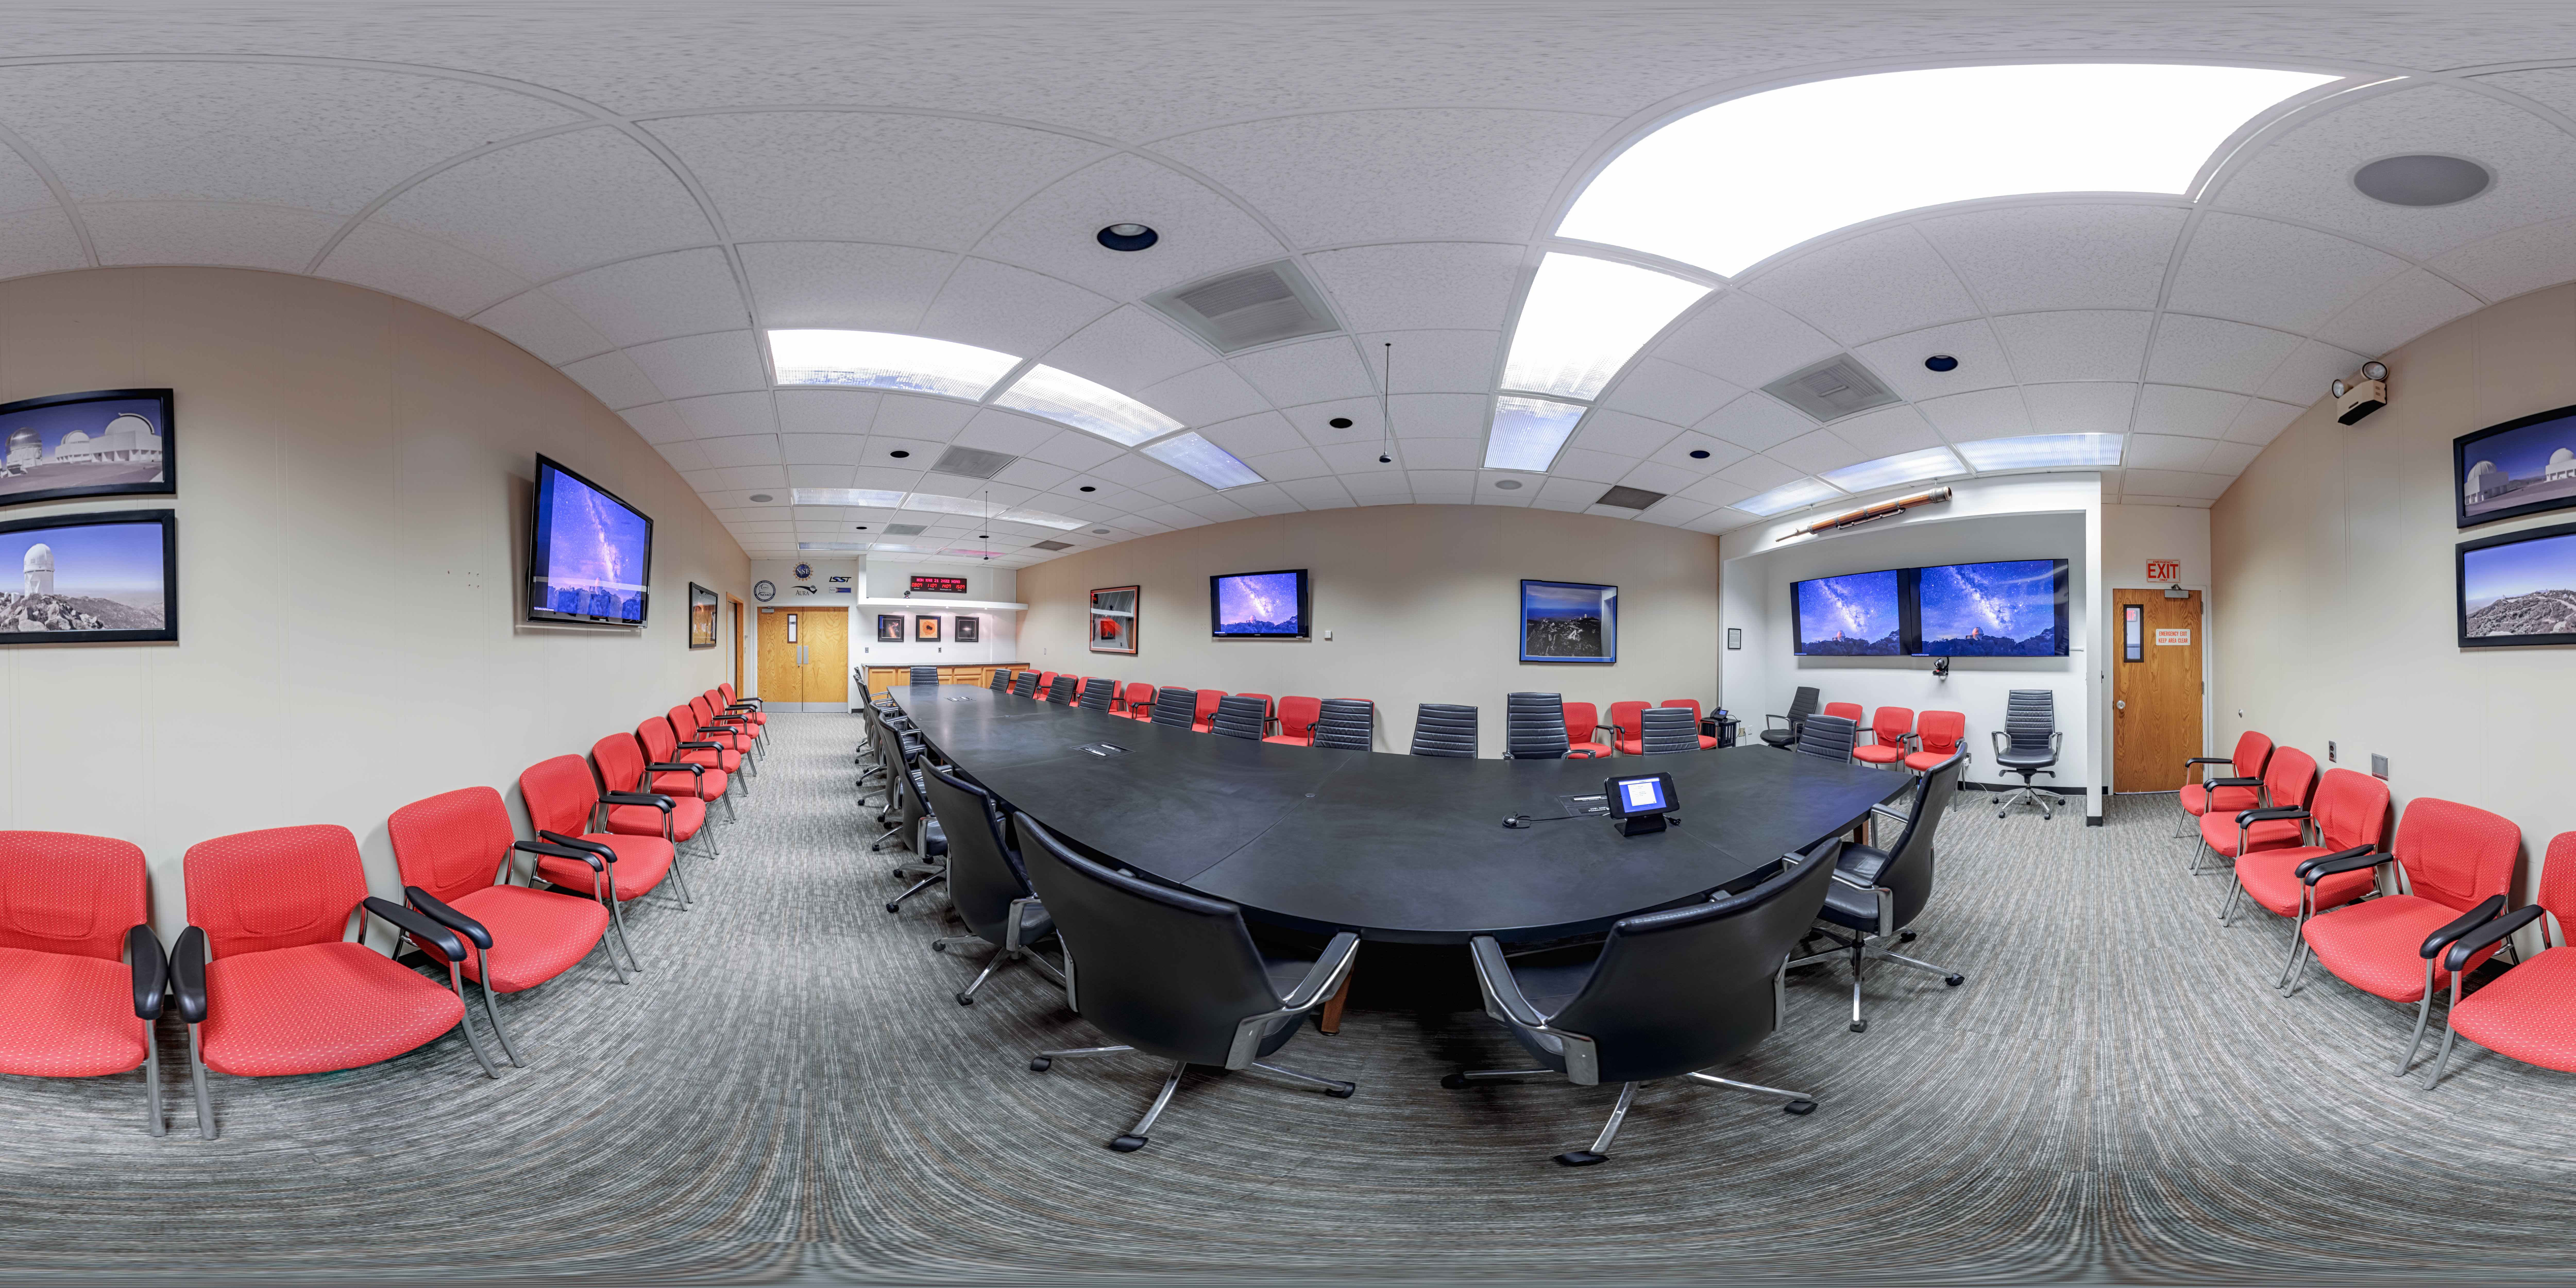

NOIRLab HQ Conference Room 360 Panorama

A 360 panorama of the NOIRLab HQ conference room in Tucson, Arizona.

Credit: NOIRLab/NSF/AURA/ T. Slovinský